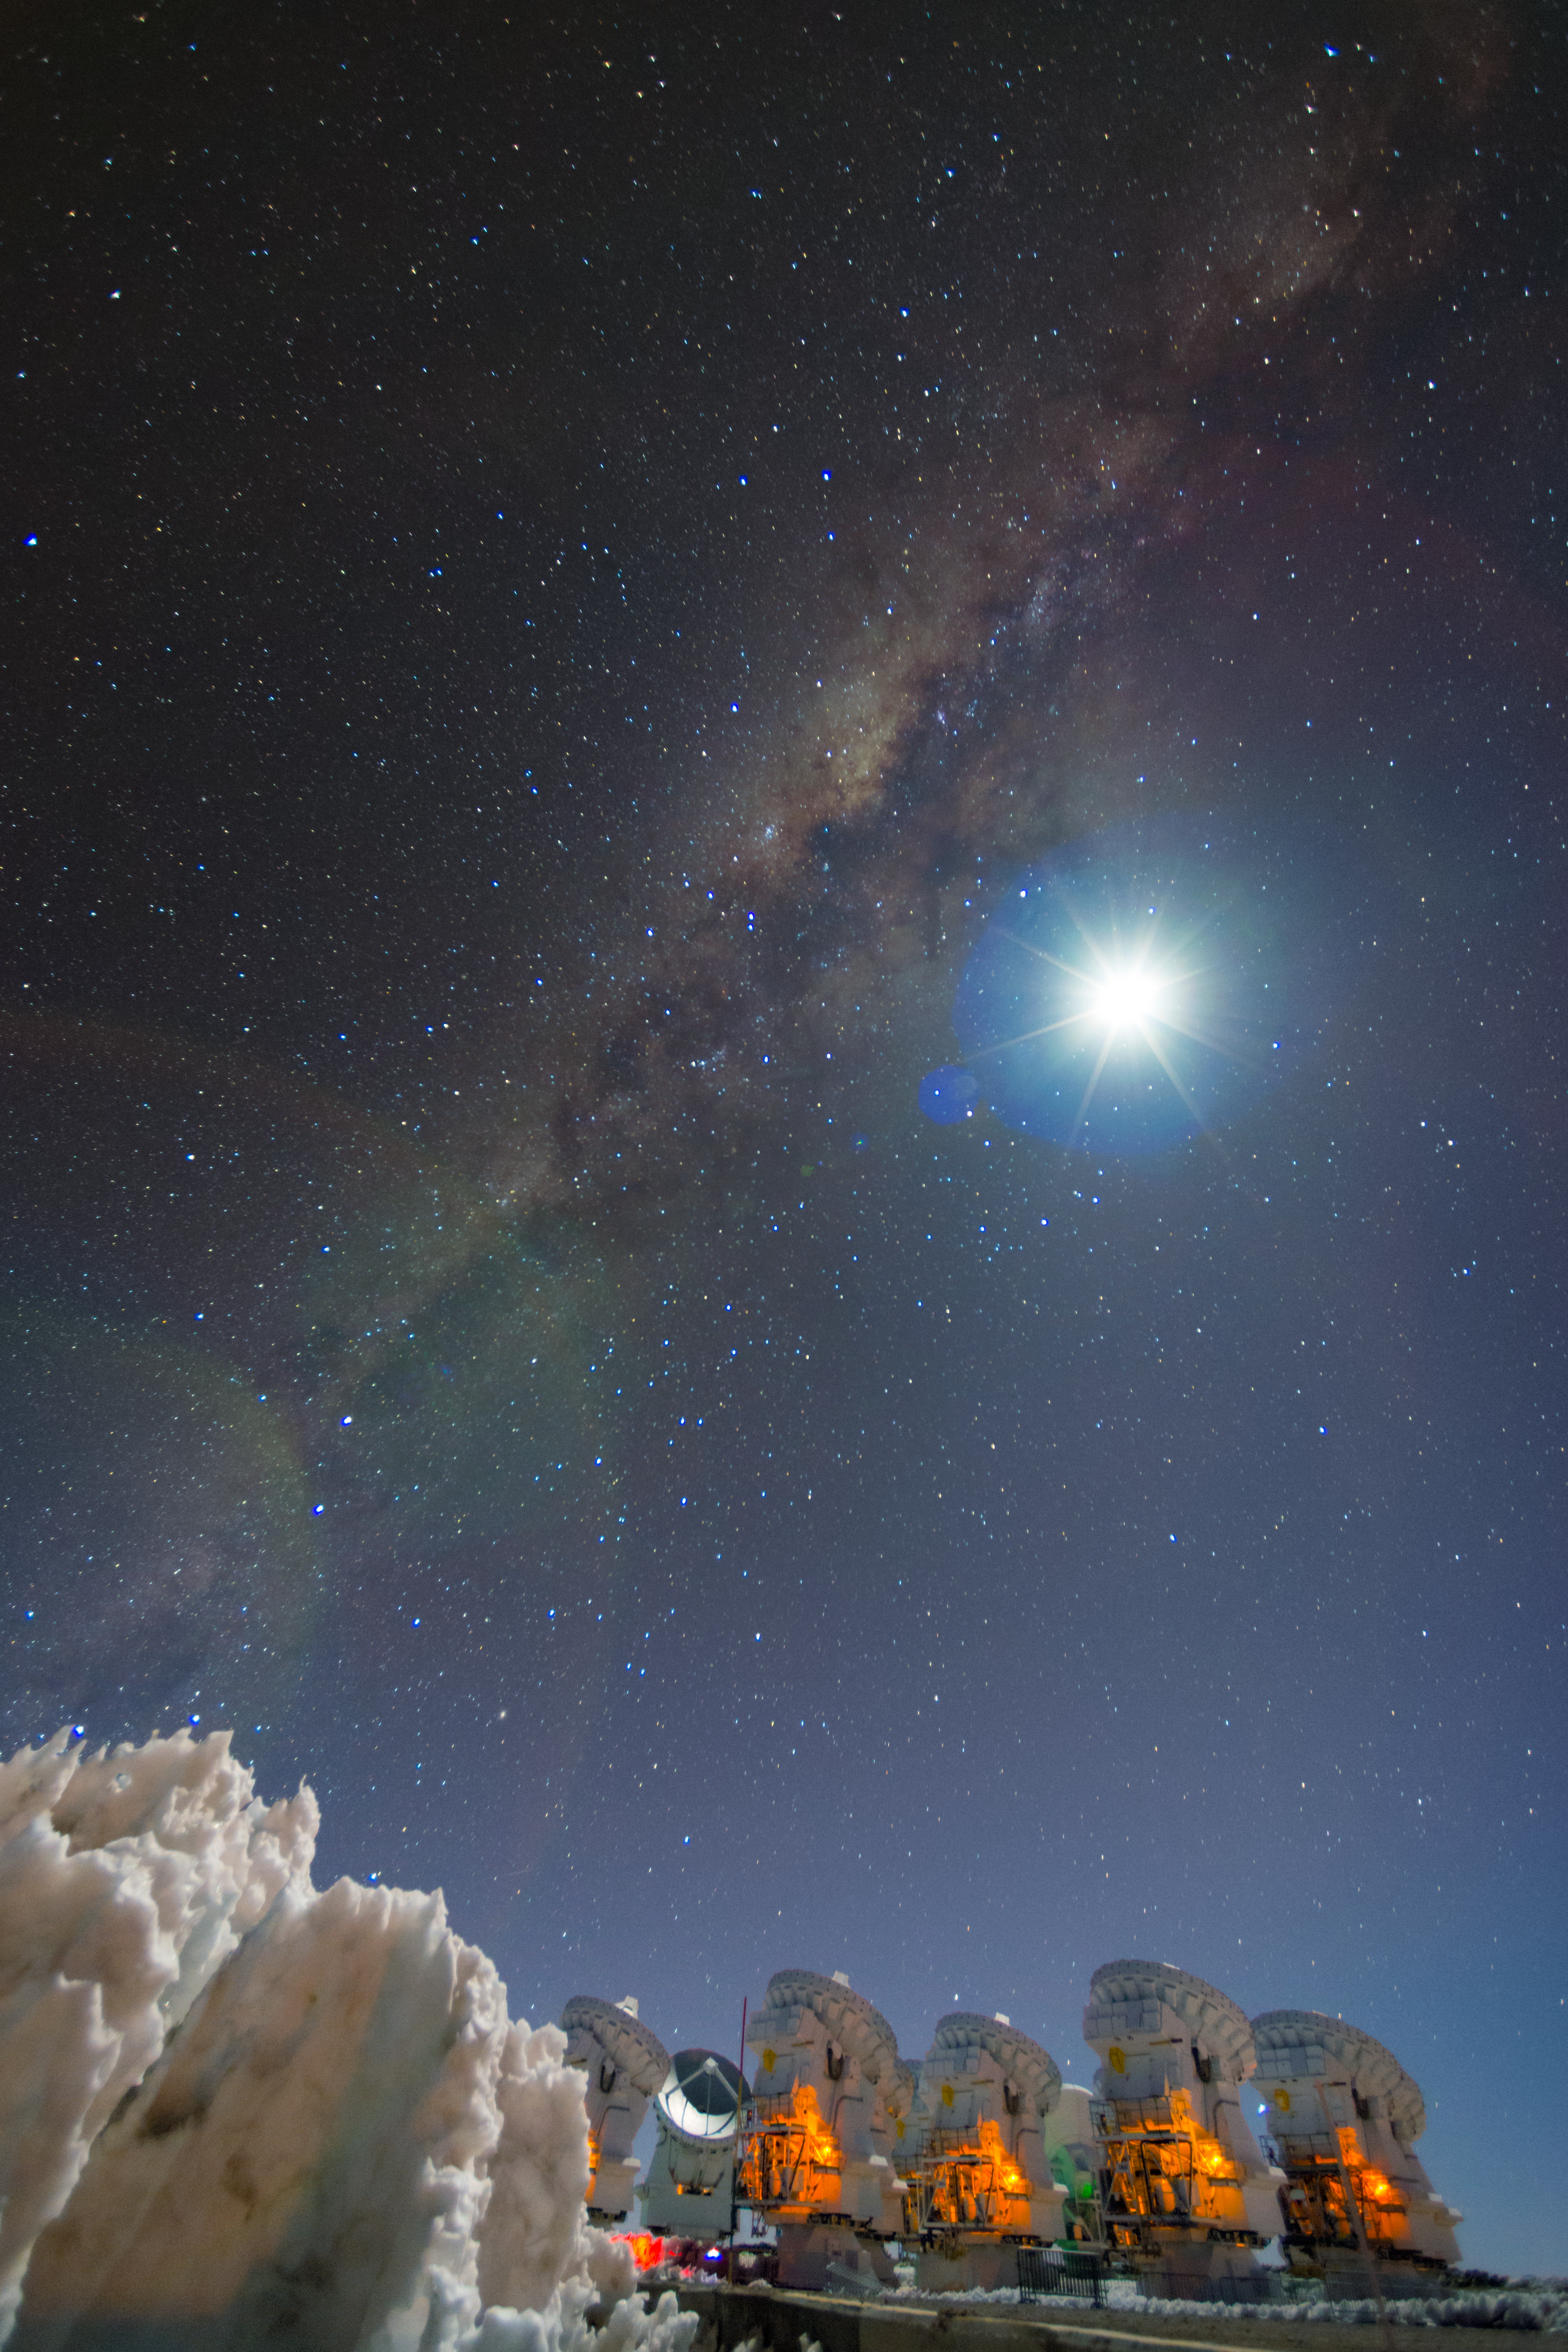

Milky Way stretching over ALMA

High on the Chajnantor plateau in the Chilean Andes, the European Southern Observatory (ESO), together with its international partners, operates the Atacama Large Millimeter/submillimeter Array (ALMA). ALMA consists of an array of 66 antennas, which together form the most powerful telescope in the world for observing the cool Universe — molecular dust and gas. With a resolution ten times better than the Hubble Space Telescope, ALMA studies the building blocks of stars, planetary systems, galaxies, and even life itself.

Credit: S. Otarola/ESO